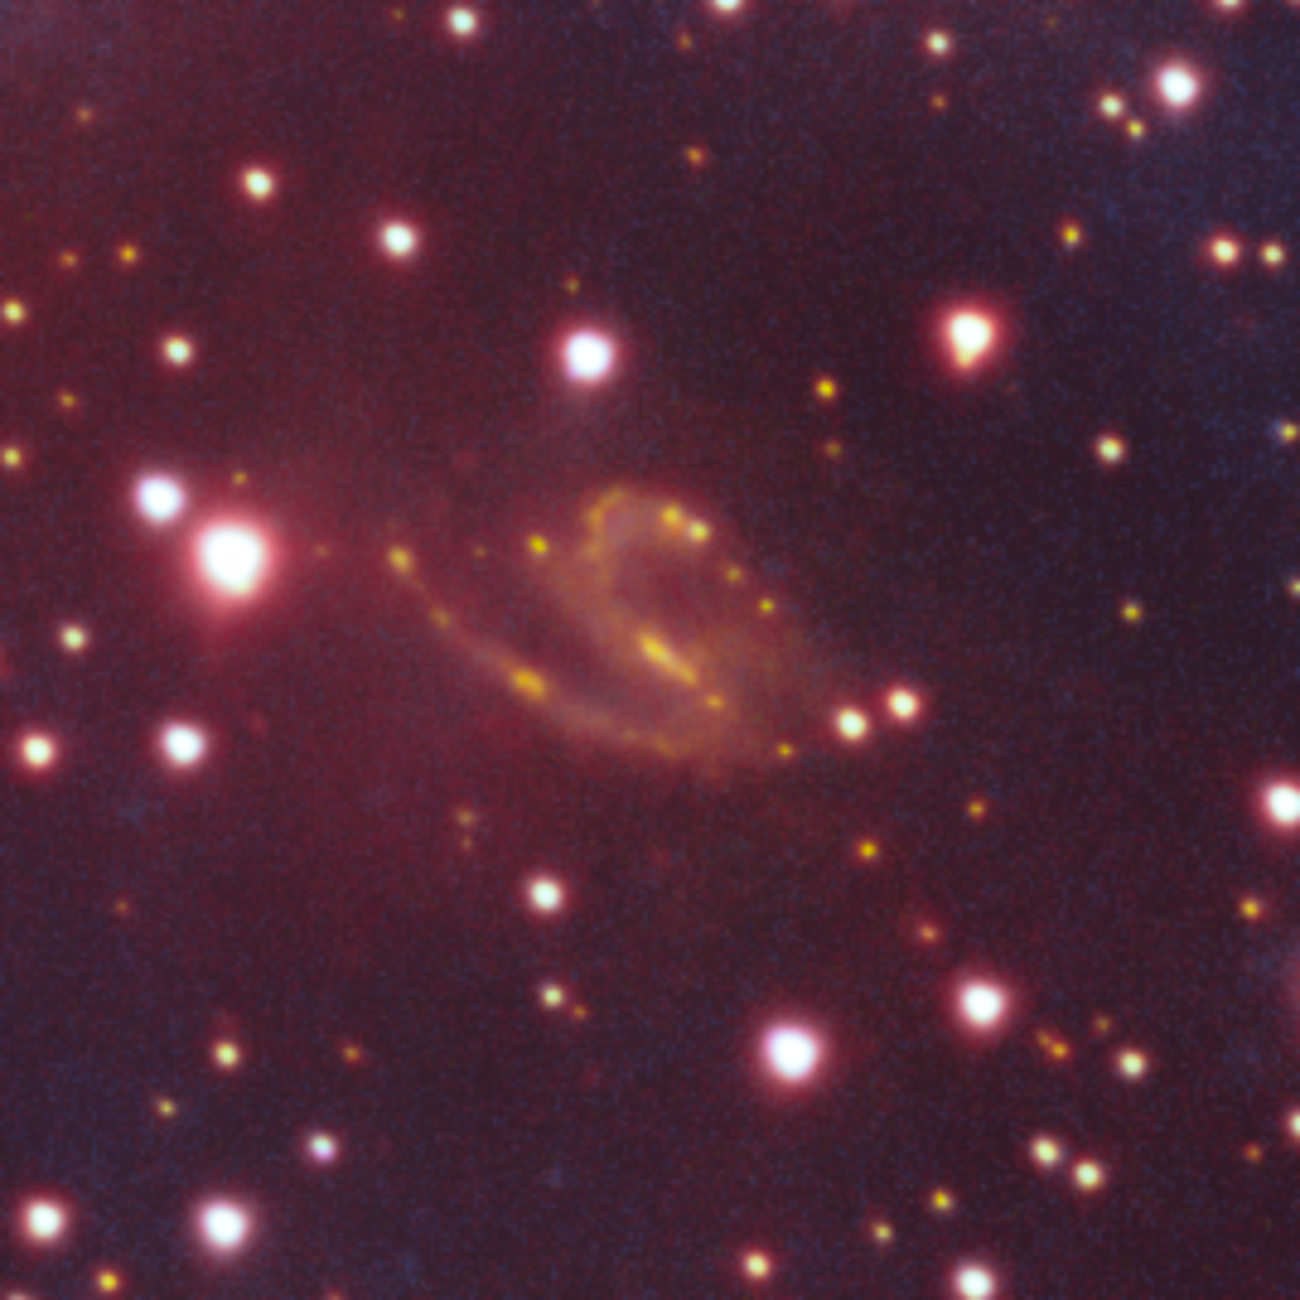

Background Galaxy Found in Image of Vela Supernova Remnant

This image shows a distant, twinkling spiral galaxy — one of the many cosmic treasures found within the new 1.3 gigapixel Vela Supernova Remnant image, captured with the Department of Energy-fabricated Dark Energy Camera, mounted on the US National Science Foundation's Víctor M. Blanco 4-meter Telescope at Cerro Tololo Inter-American Observatory in Chile, a Program of NSF NOIRLab.

Credit: CTIO/NOIRLab/DOE/NSF/AURAImage Processing: T.A. Rector (University of Alaska Anchorage/NSF NOIRLab), M. Zamani & D. de Martin (NSF NOIRLab)